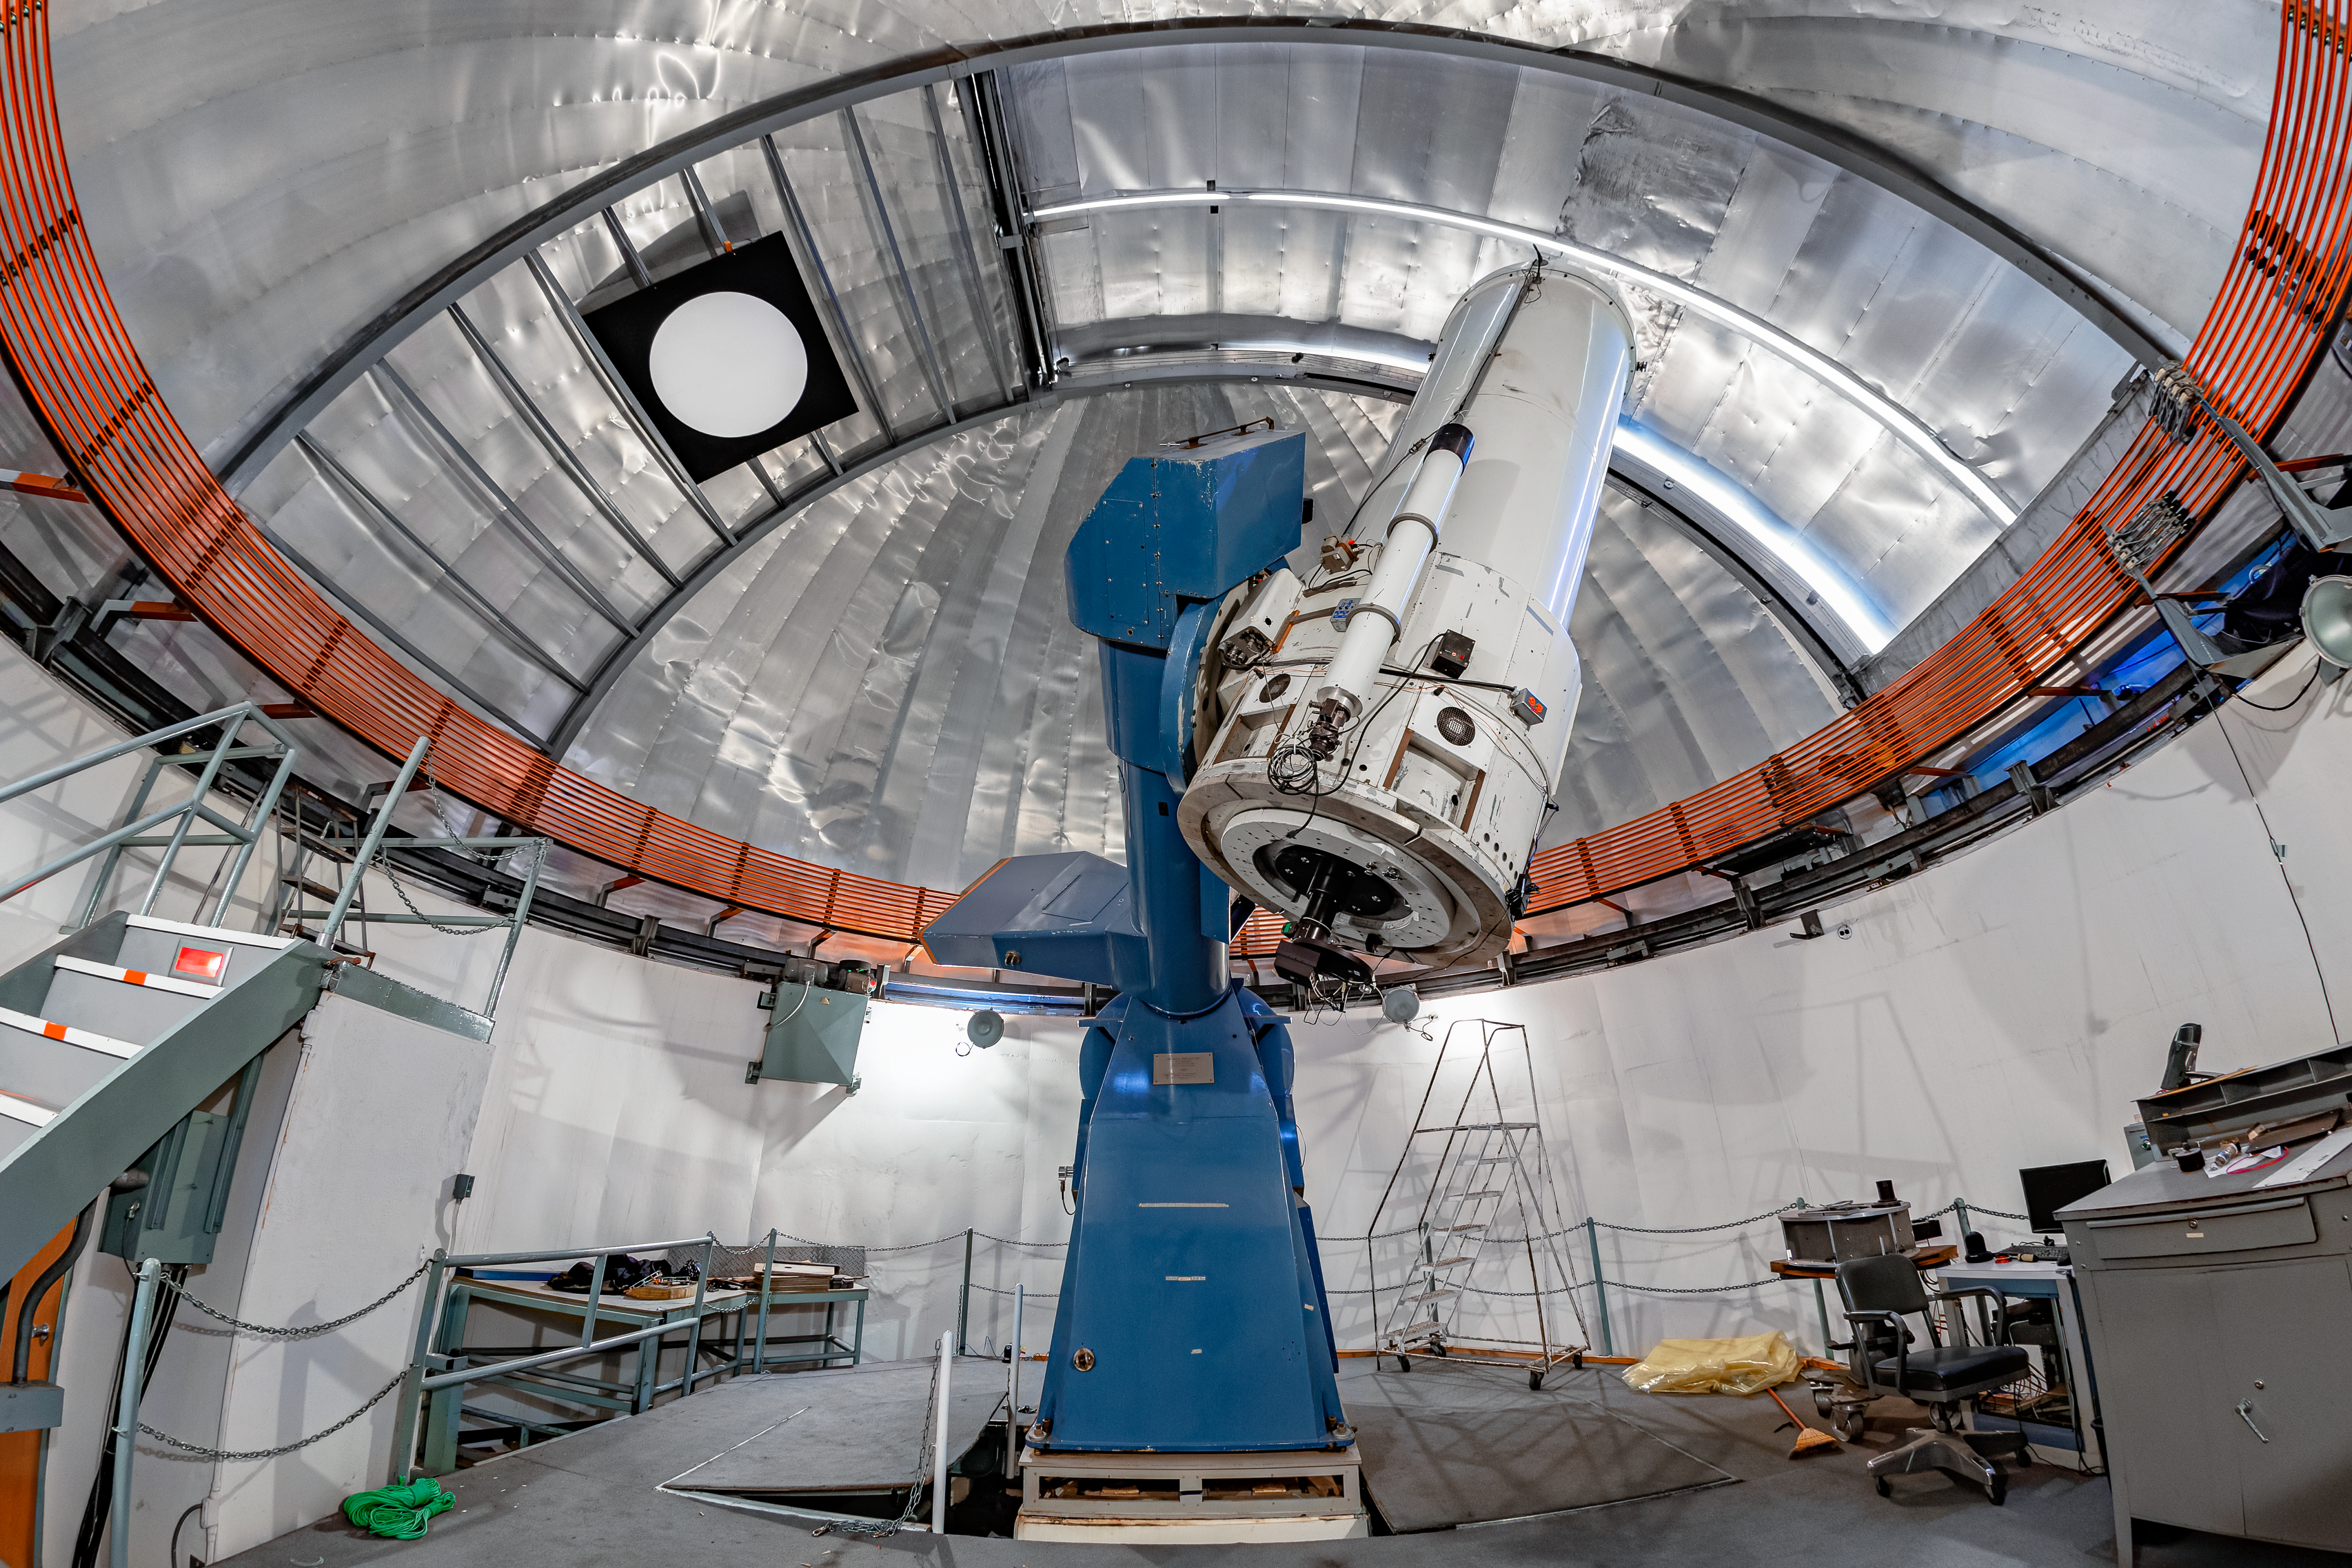

SMARTS 1.0-meter Telescope Interior

The interior of the SMARTS 1.0-meter Telescope on Cerro Tololo in Chile.

Credit: CTIO/NOIRLab/NSF/AURA